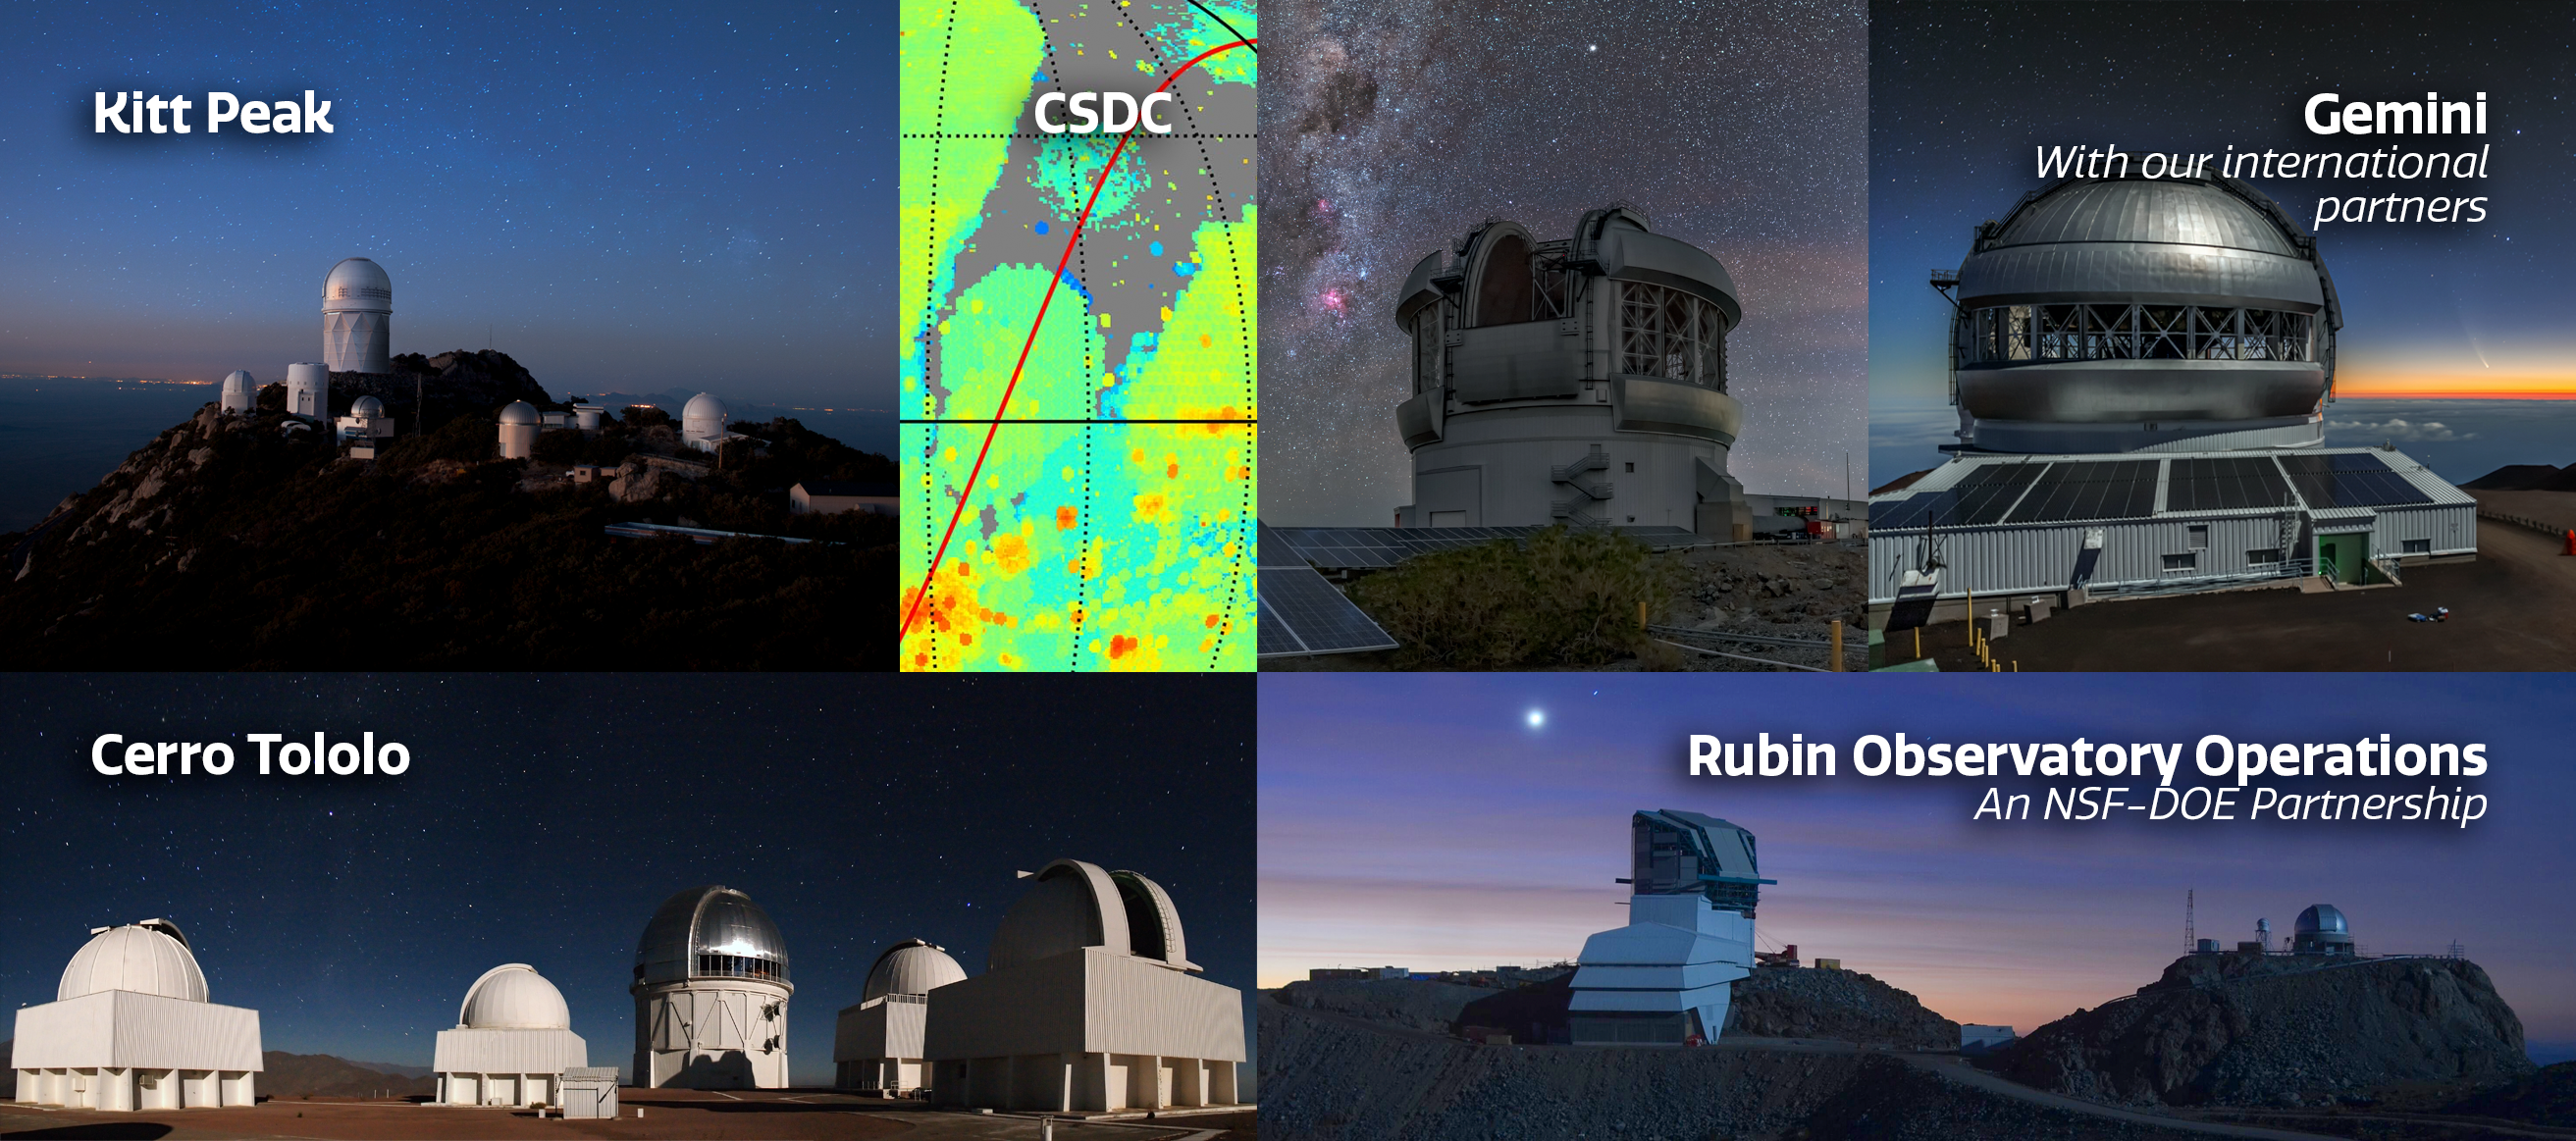

NOIRLab Facilities

NOIRLab’s five Programs, in Arizona, on the island of Hawai‘i and in Region IV in Chile.

Credit: NOIRLab/NSF/AURA